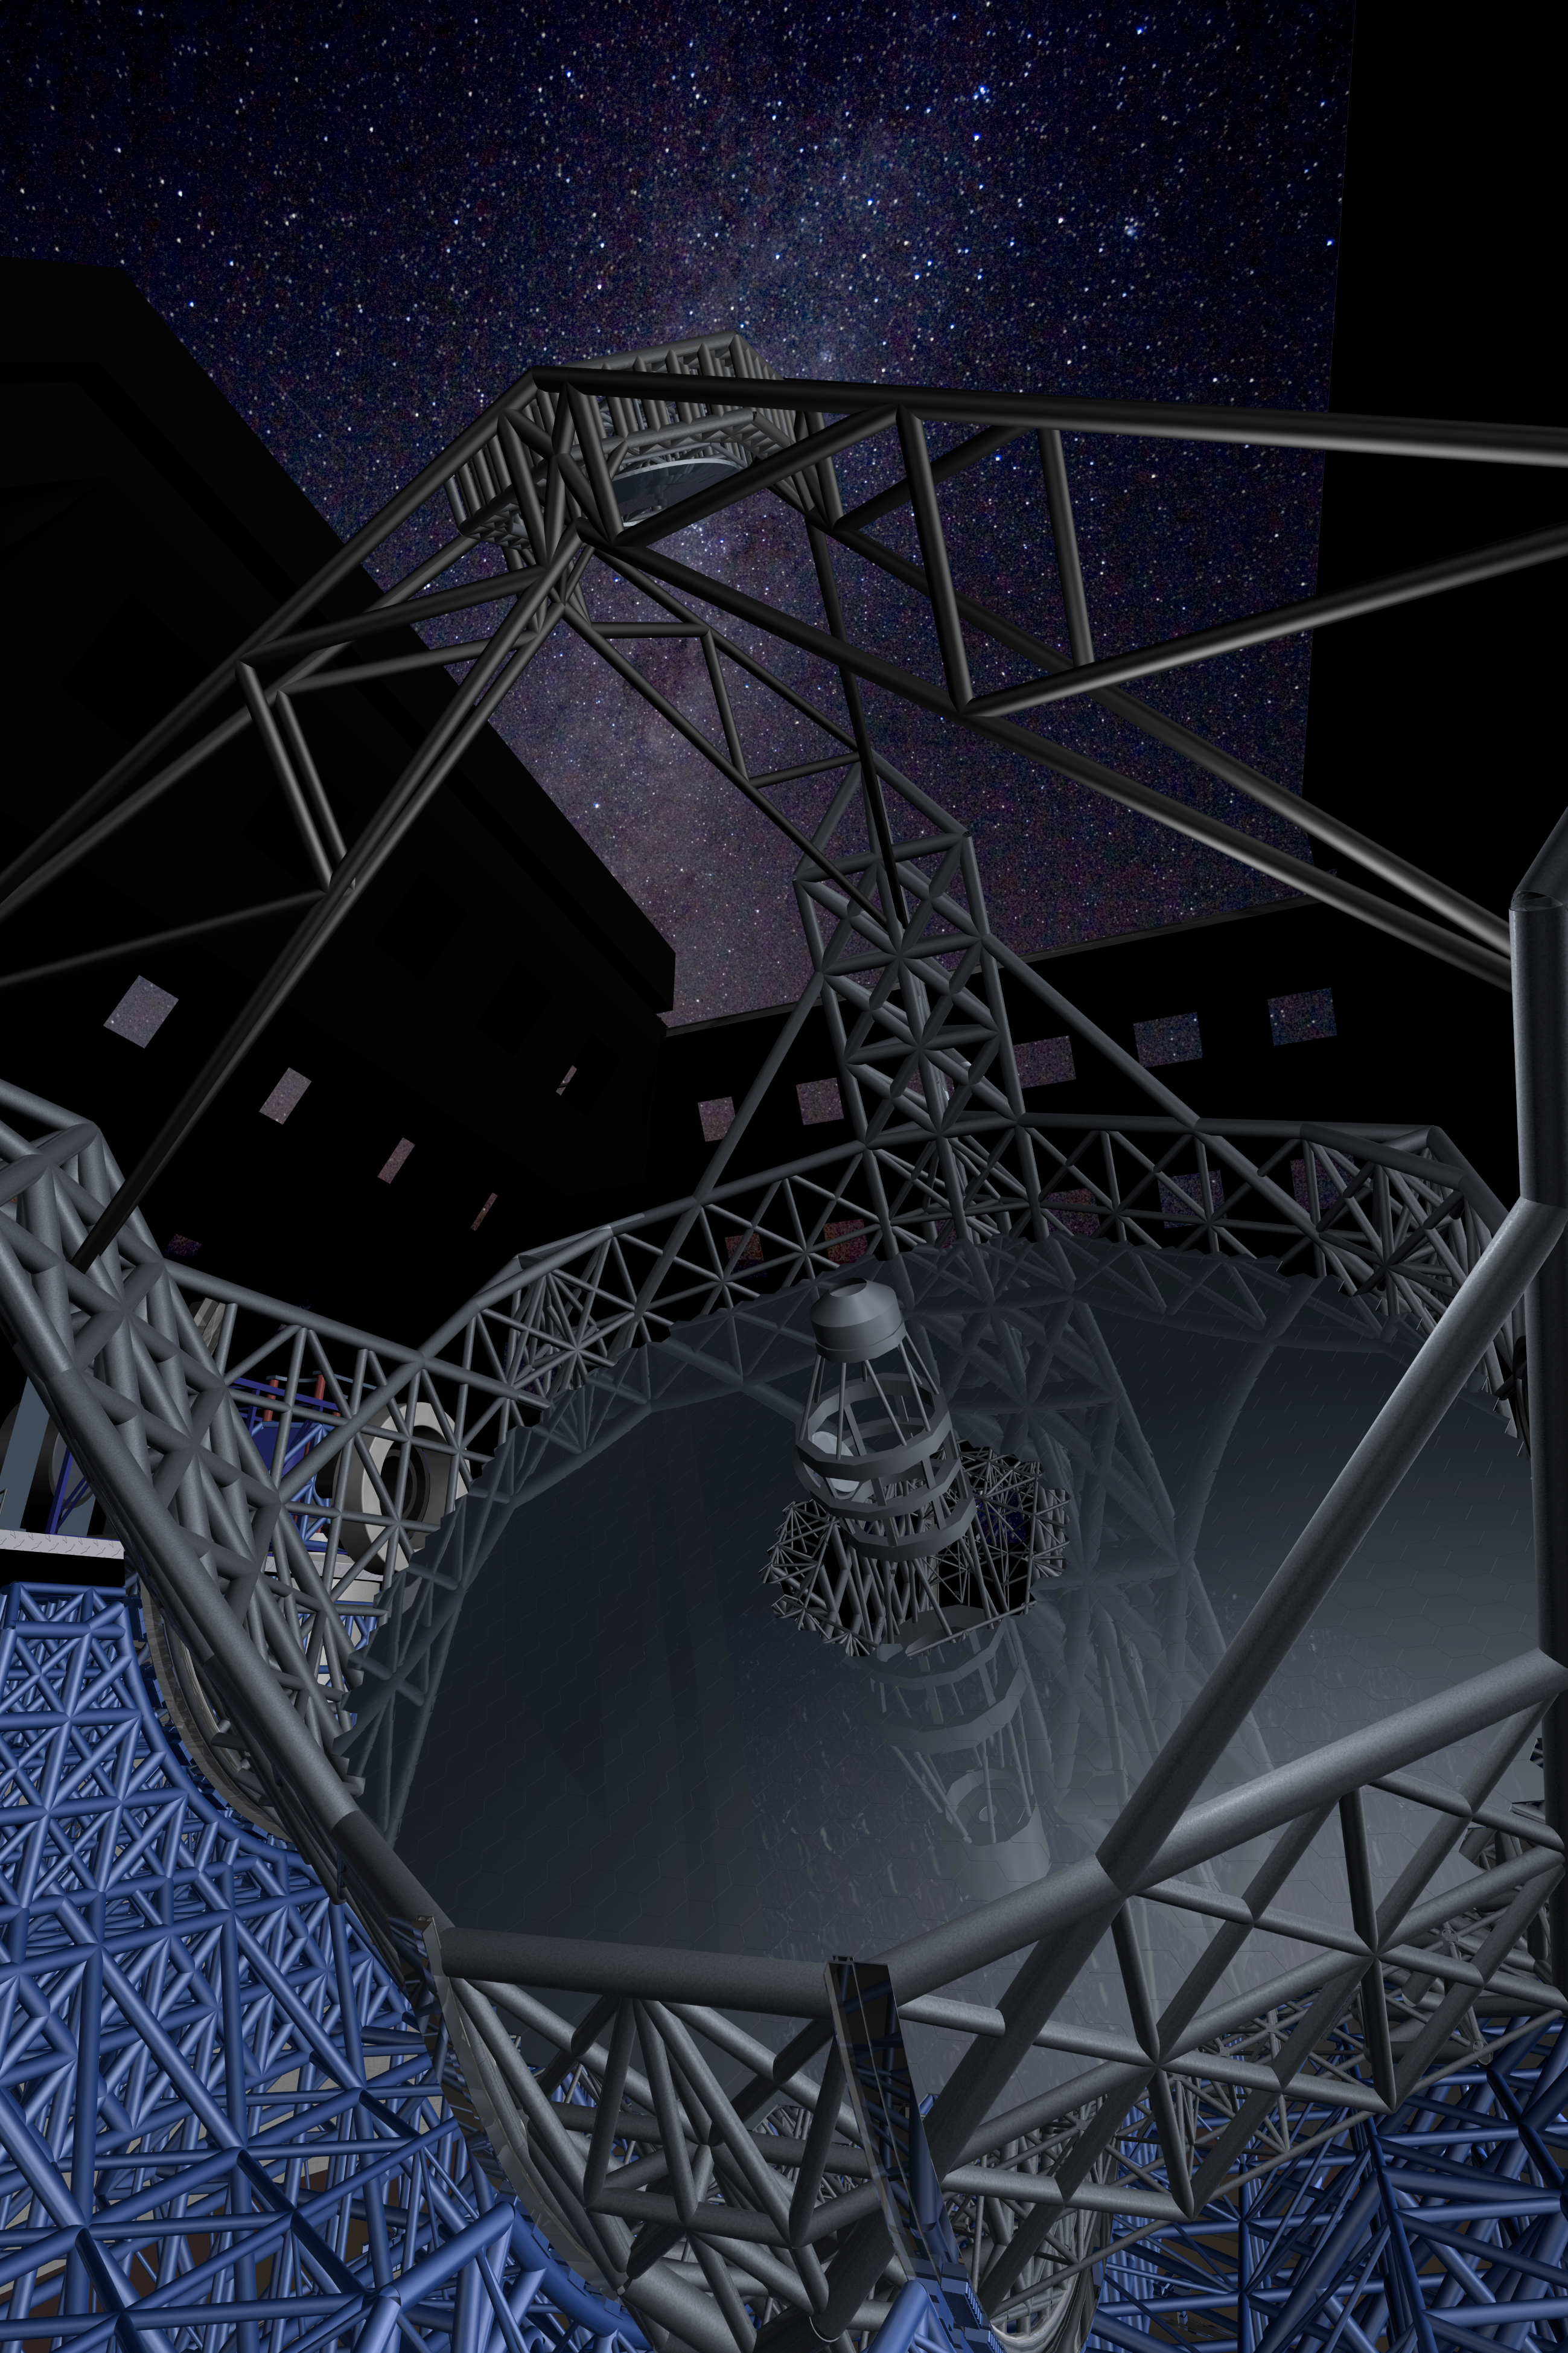

ELT in close-up view

Close-up view of the novel 5-mirror approach of the ELT. The structure supporting the secondary mirror is a three pier system located at 120 degree intervals around the primary mirror. At the top of the three towers, the spider of the telescope supports the secondary unit while at the same time minimising the obstruction of the beam. The total rotating mass is about 5,500 tons.

The design for the ELT shown here was published in 2009 and is preliminary.

Credit: ESO